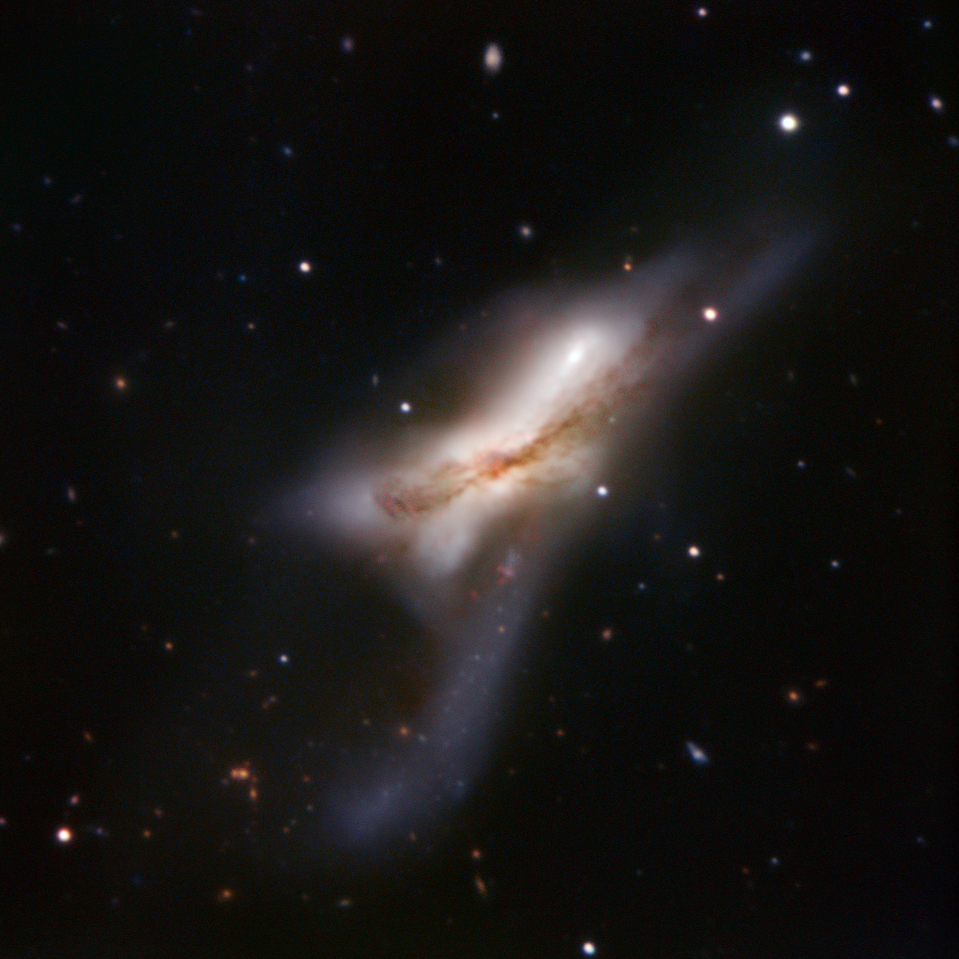

Crash of the titans

NGC 520 — also known as Arp 157 — looks like a galaxy in the midst of exploding. In reality, it’s the exact opposite. Two enormous spiral galaxies are crashing into each other, melding and forming a new conglomerate. This happens slowly, over millions of years — the whole process started some 300 million years ago. The object, about 100 000 light-years across, is now in the middle stage of the merging process, as the two nuclei haven’t merged yet, but the two discs have. The merger features a tail of stars and a prominent dust lane. NGC 520 is one of the brightest interacting galaxies in the sky and lies in the direction of Pisces (the Fish), approximately 100 million light-years from Earth.

This image was taken by the ESO Faint Object Spectrograph and Camera attached to the 3.6-metre telescope at La Silla in Chile. It is based on data obtained through B, V, R and H-alpha filters.

Credit: ESO